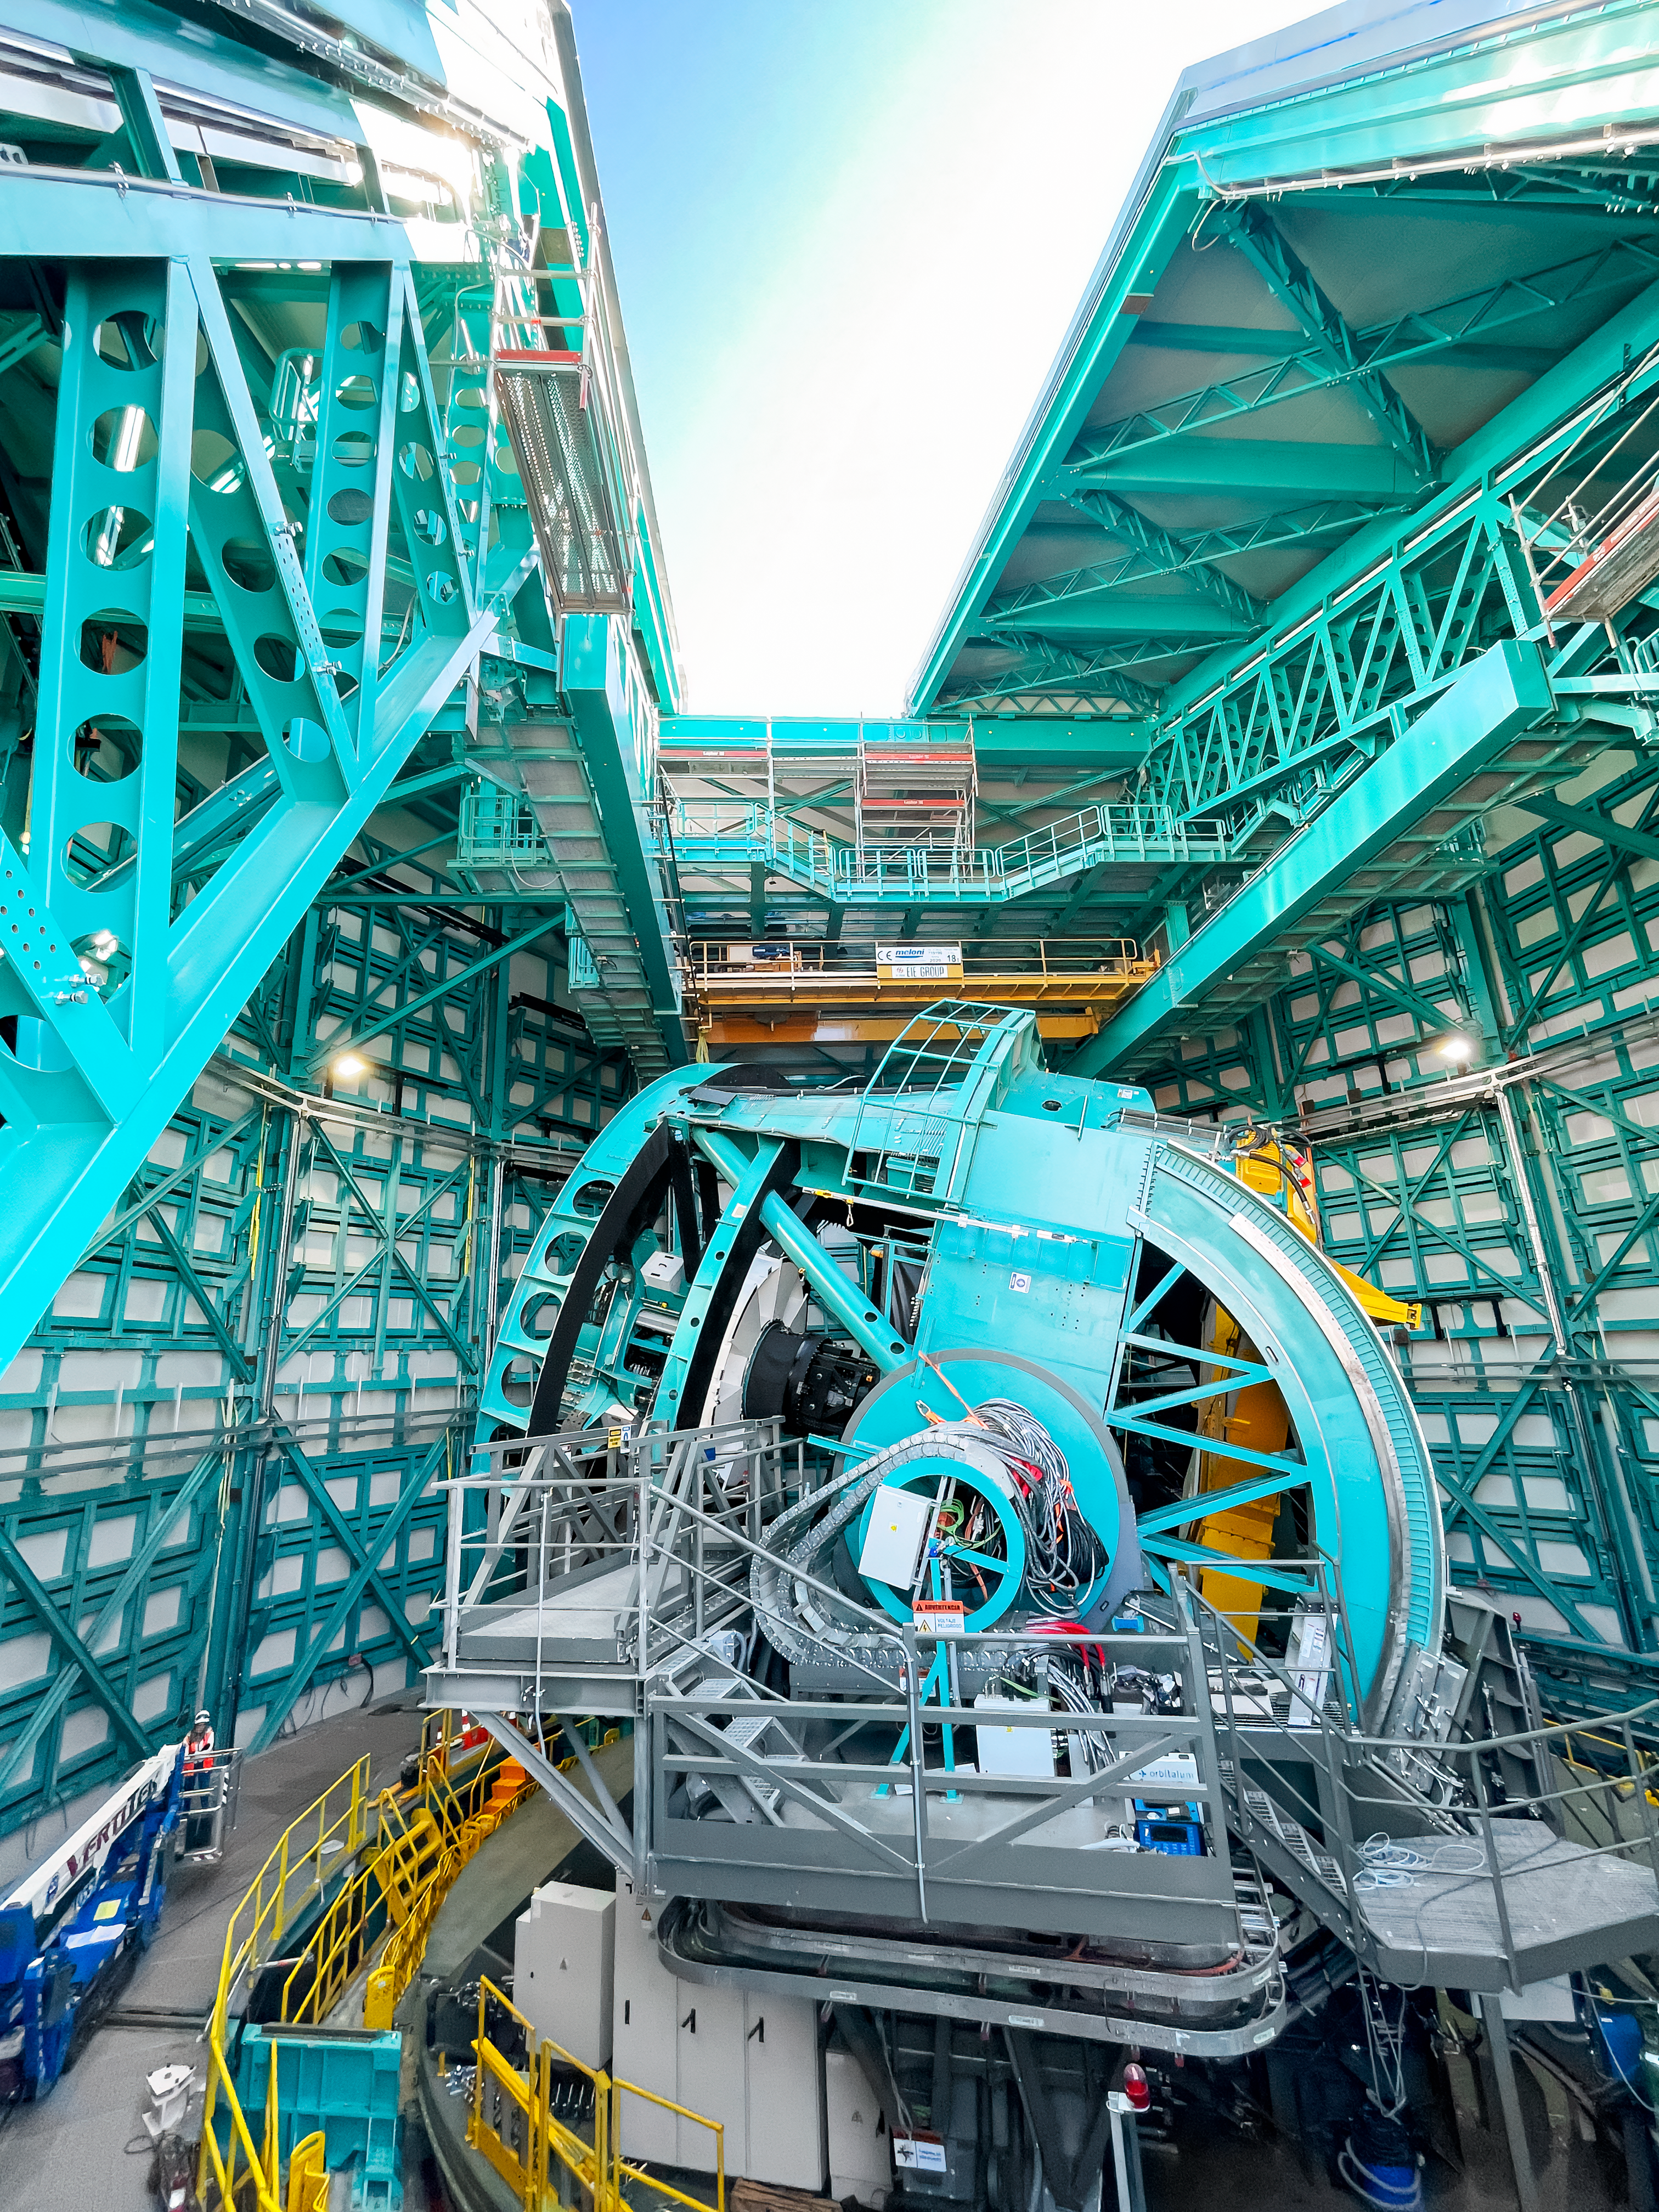

Rubin telescope mount and open dome

Wide angle view of the telescope mount with the dome slit partially open above.

Credit: RubinObs/NOIRLab/SLAC/NSF/DOE/AURA/A. Alexov